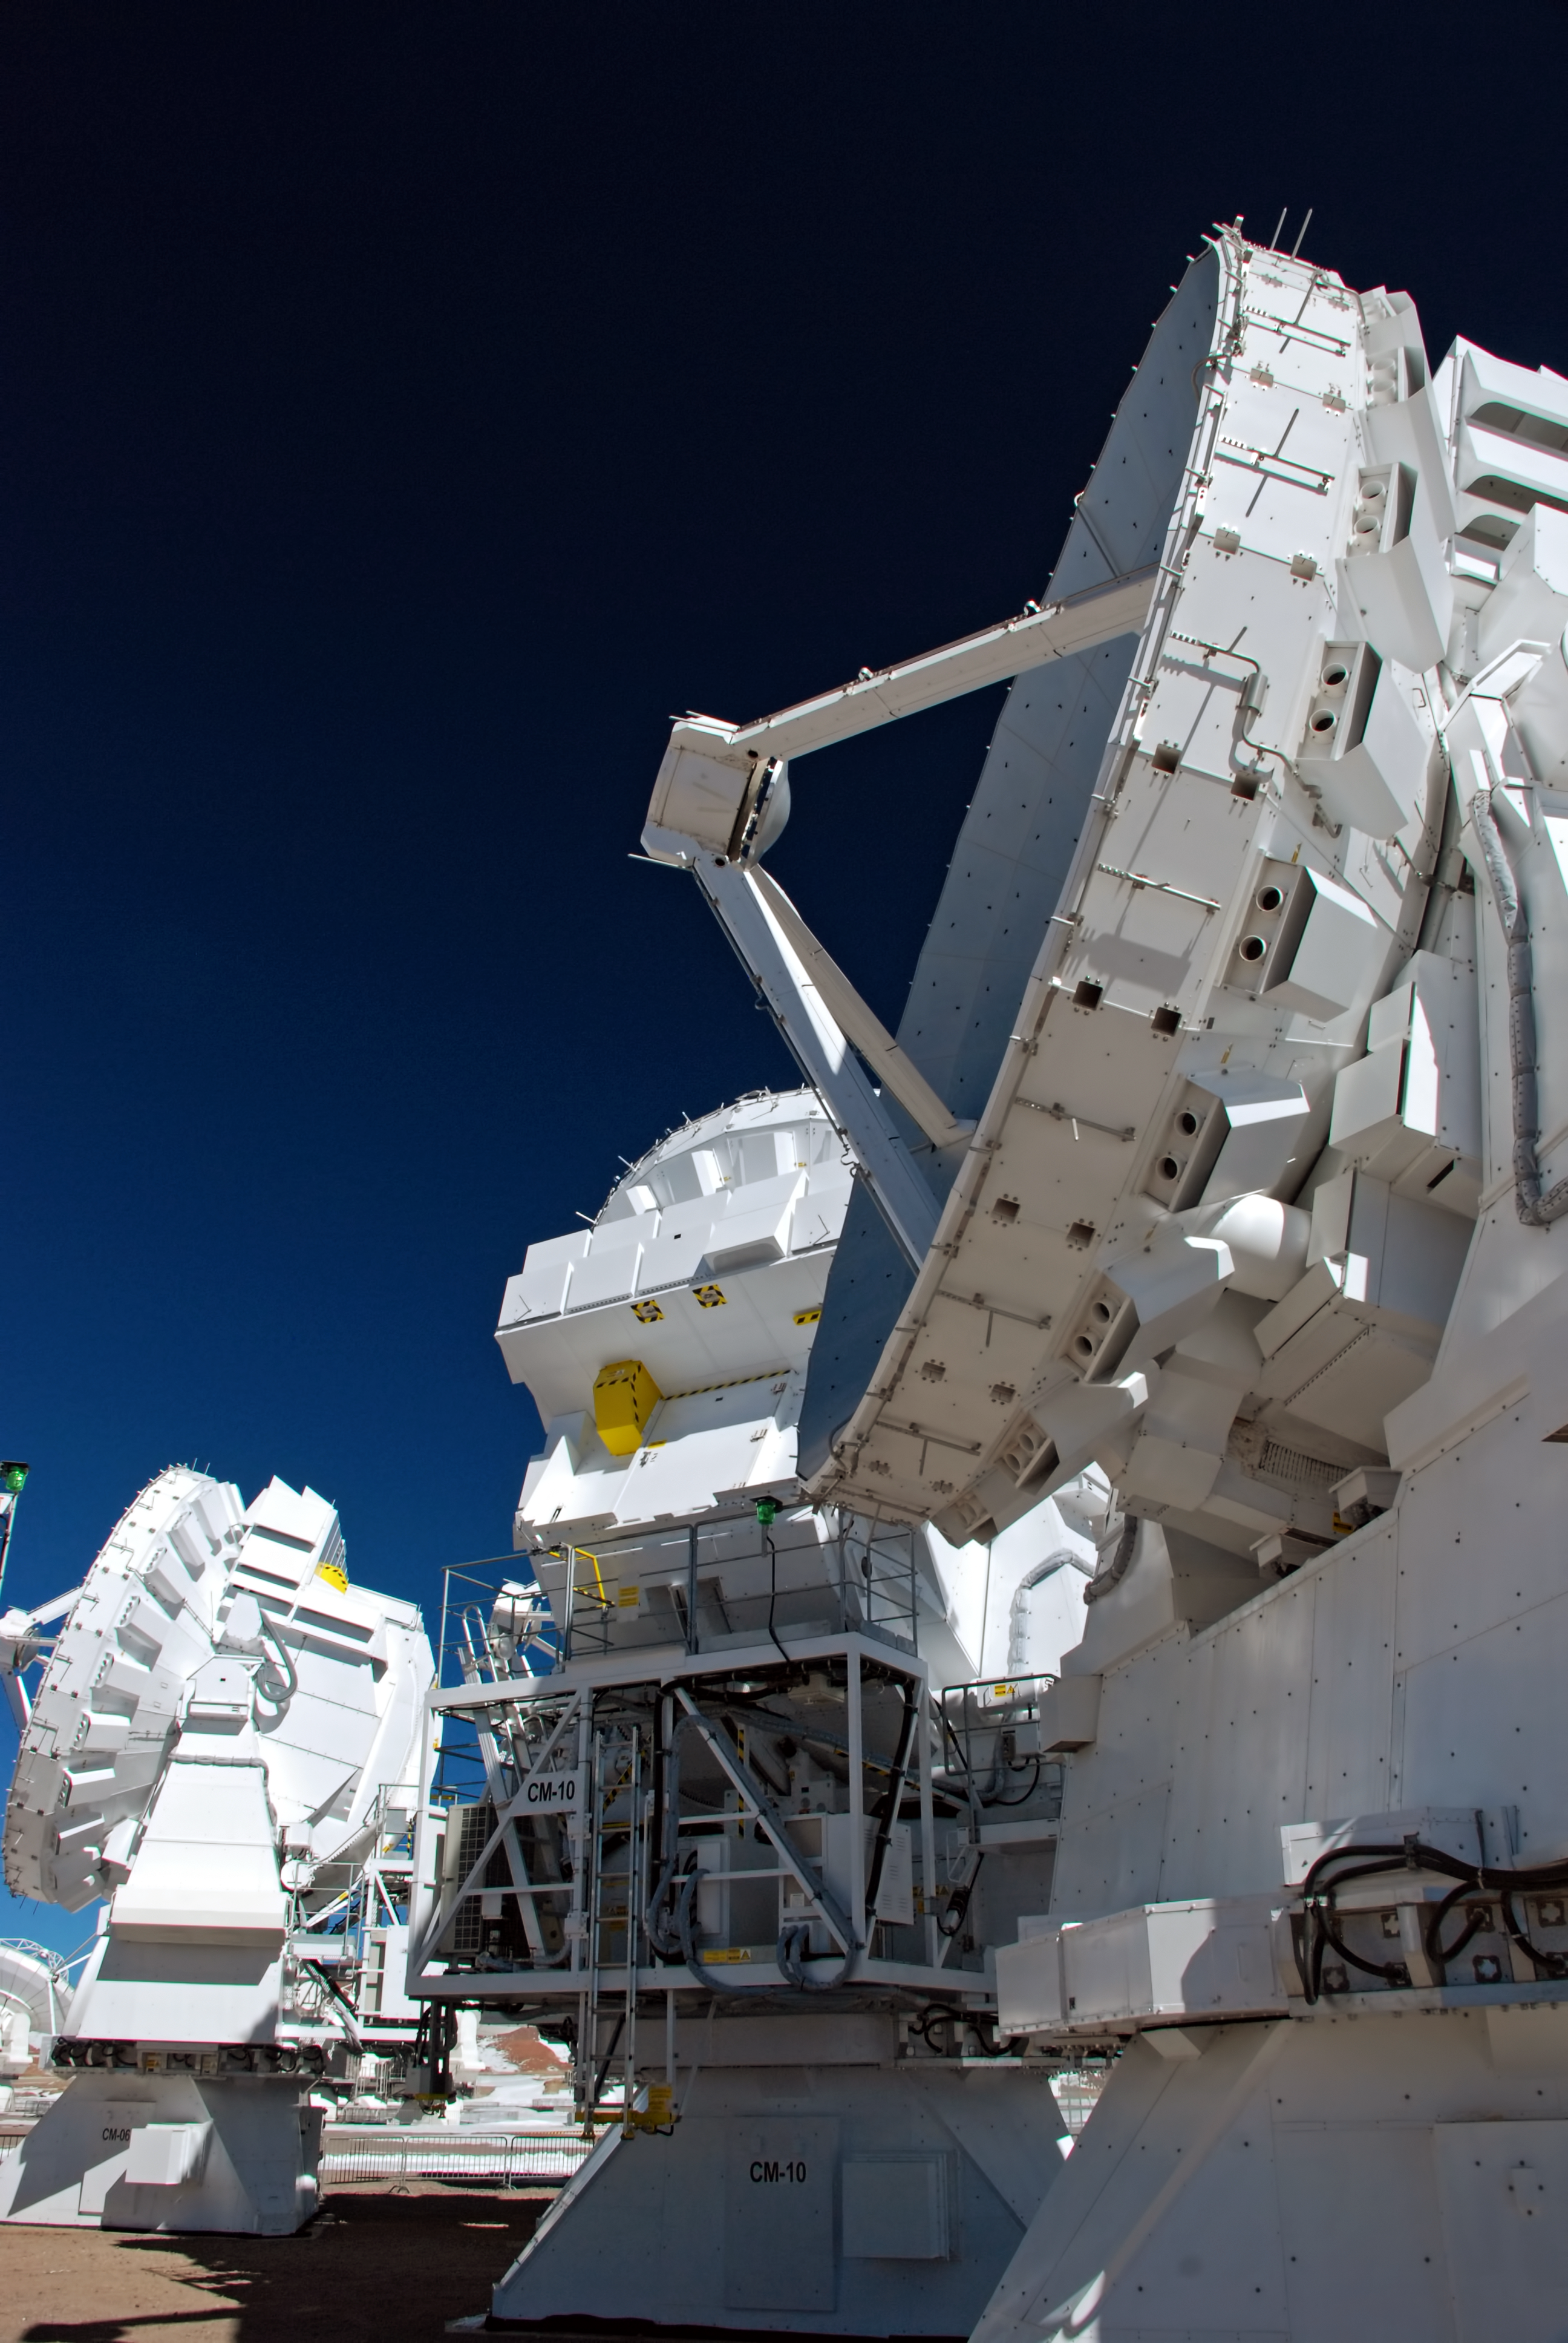

ALMA antennas

Close-up view of the ALMA antennas on the Chajnantor Plateau, at an altitude of 5000 m. The antennas are designed to withstand the harsh conditions at the high site, where the extremely dry and rarefied air is ideal for ALMA’s observations of the universe at millimetre- and submillimetre-wavelengths.

Credit: C. Duran/ESO